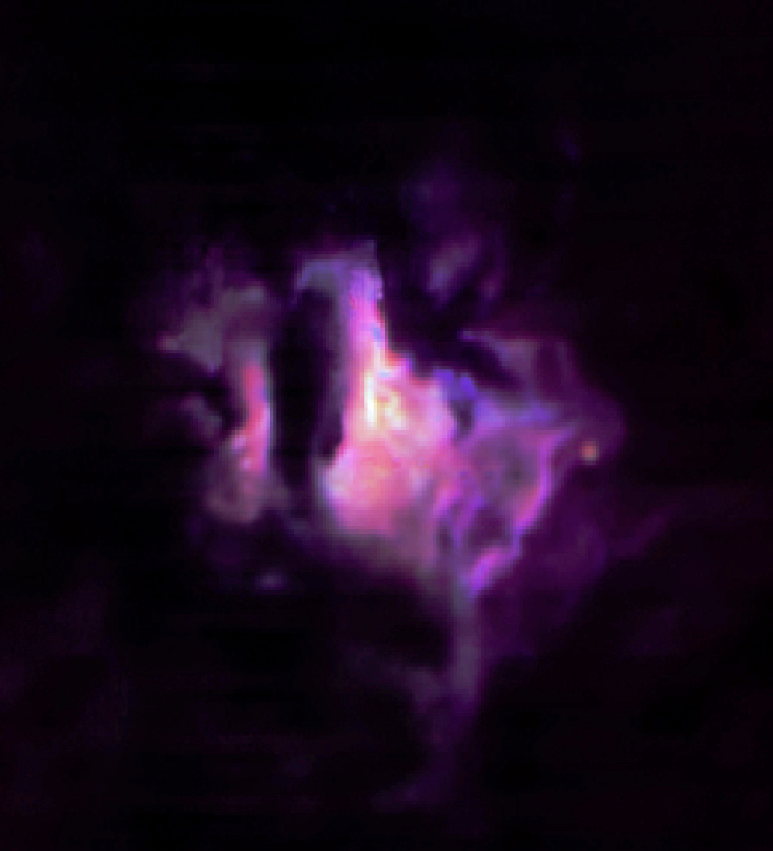

Colour composite of the star forming region G333.6-0.2

Colour composite image of the visually obscured G333.6-0.2 star-forming region at a distance of nearly 10,000 light-years in our Milky Way galaxy. This image was made by combining three digital images of the intensity of the infrared emission at wavelengths of 11.3μm (one of the Polycyclic Aromatic Hydrocarbon features, coded blue), 12.8 μm (an emission line of [NeII], coded green) and 19μm (warm dust emission, coded red). Each pixel subtends 0.127 arcsec and the total field is ~ 33 x 33 arcsec with North at the top and East to the left. The total integration times were 13 seconds at the shortest and 35 seconds at the longer wavelengths. The brighter spots locate regions where the dust, which obscures all the visible light, has been heated by recently formed stars.

Credit: ESO